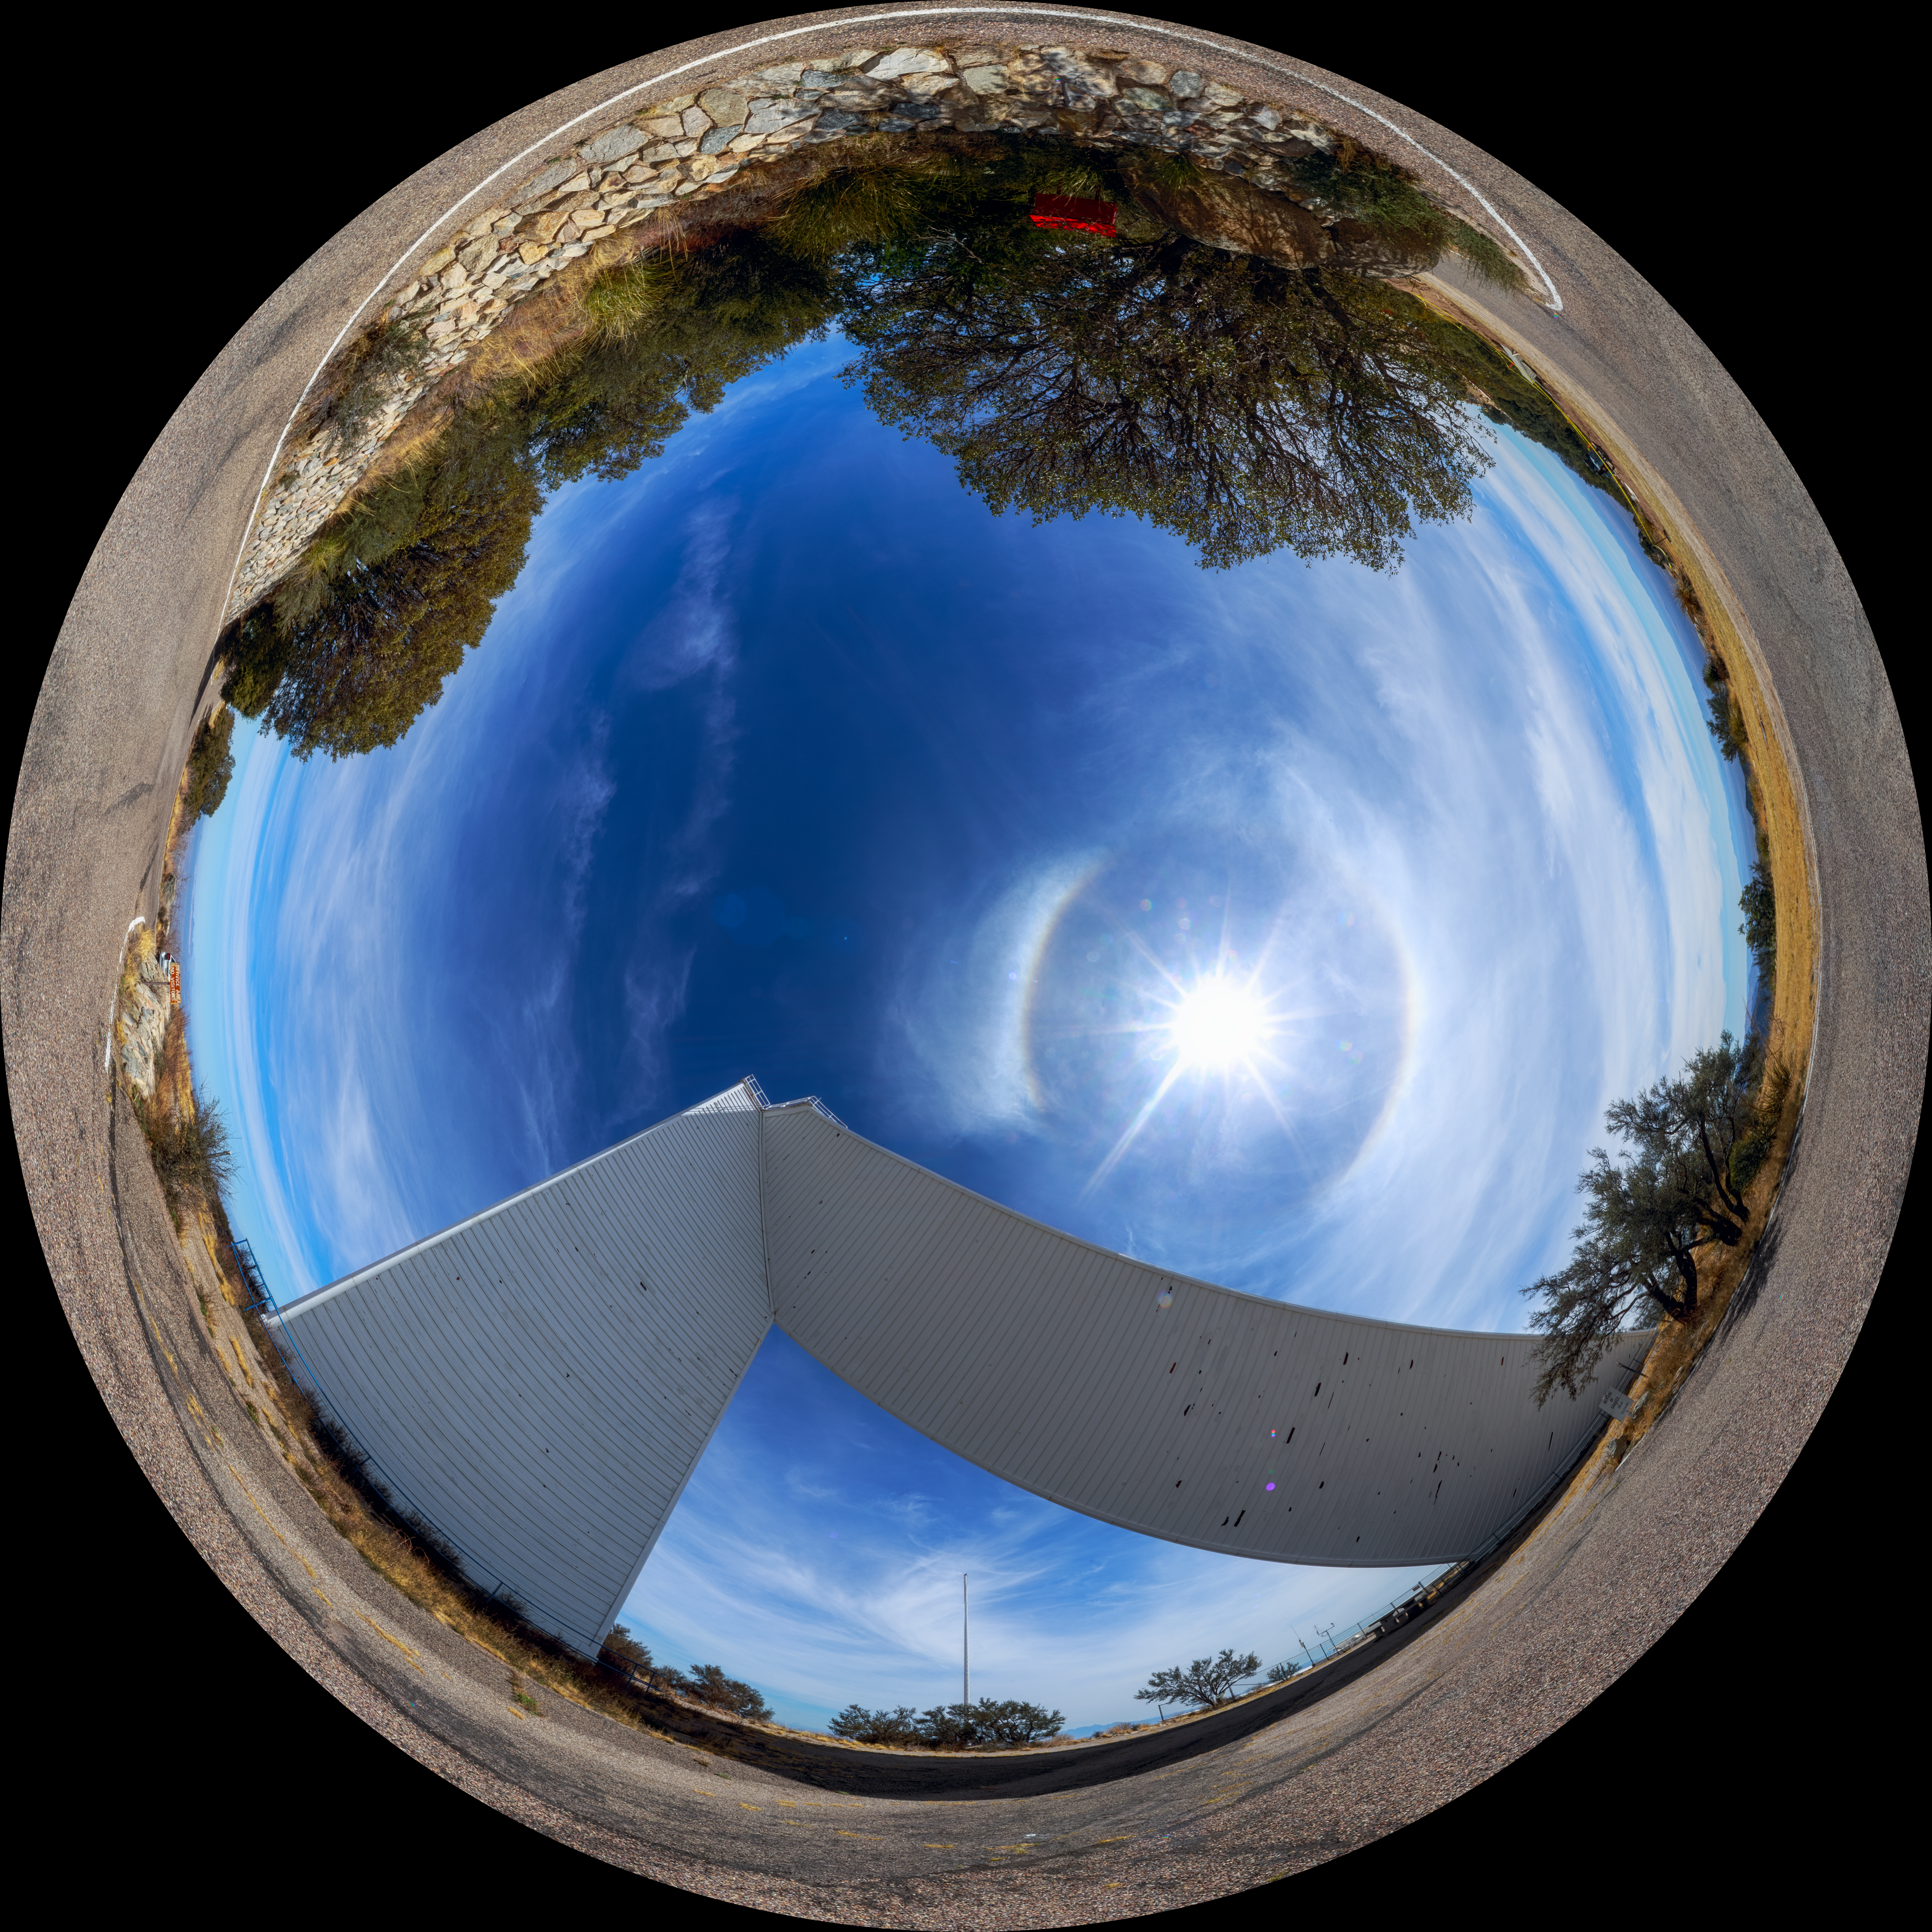

Math-Pierce Solar Telescope Fulldome

A 360-degree fulldome view of the McMath-Pierce Solar Telescope at Kitt Peak National Observatory. A 360-degree panorama version of this image can be found here.

Credit: NOIRLab/AURA/NSF/P. Horálek